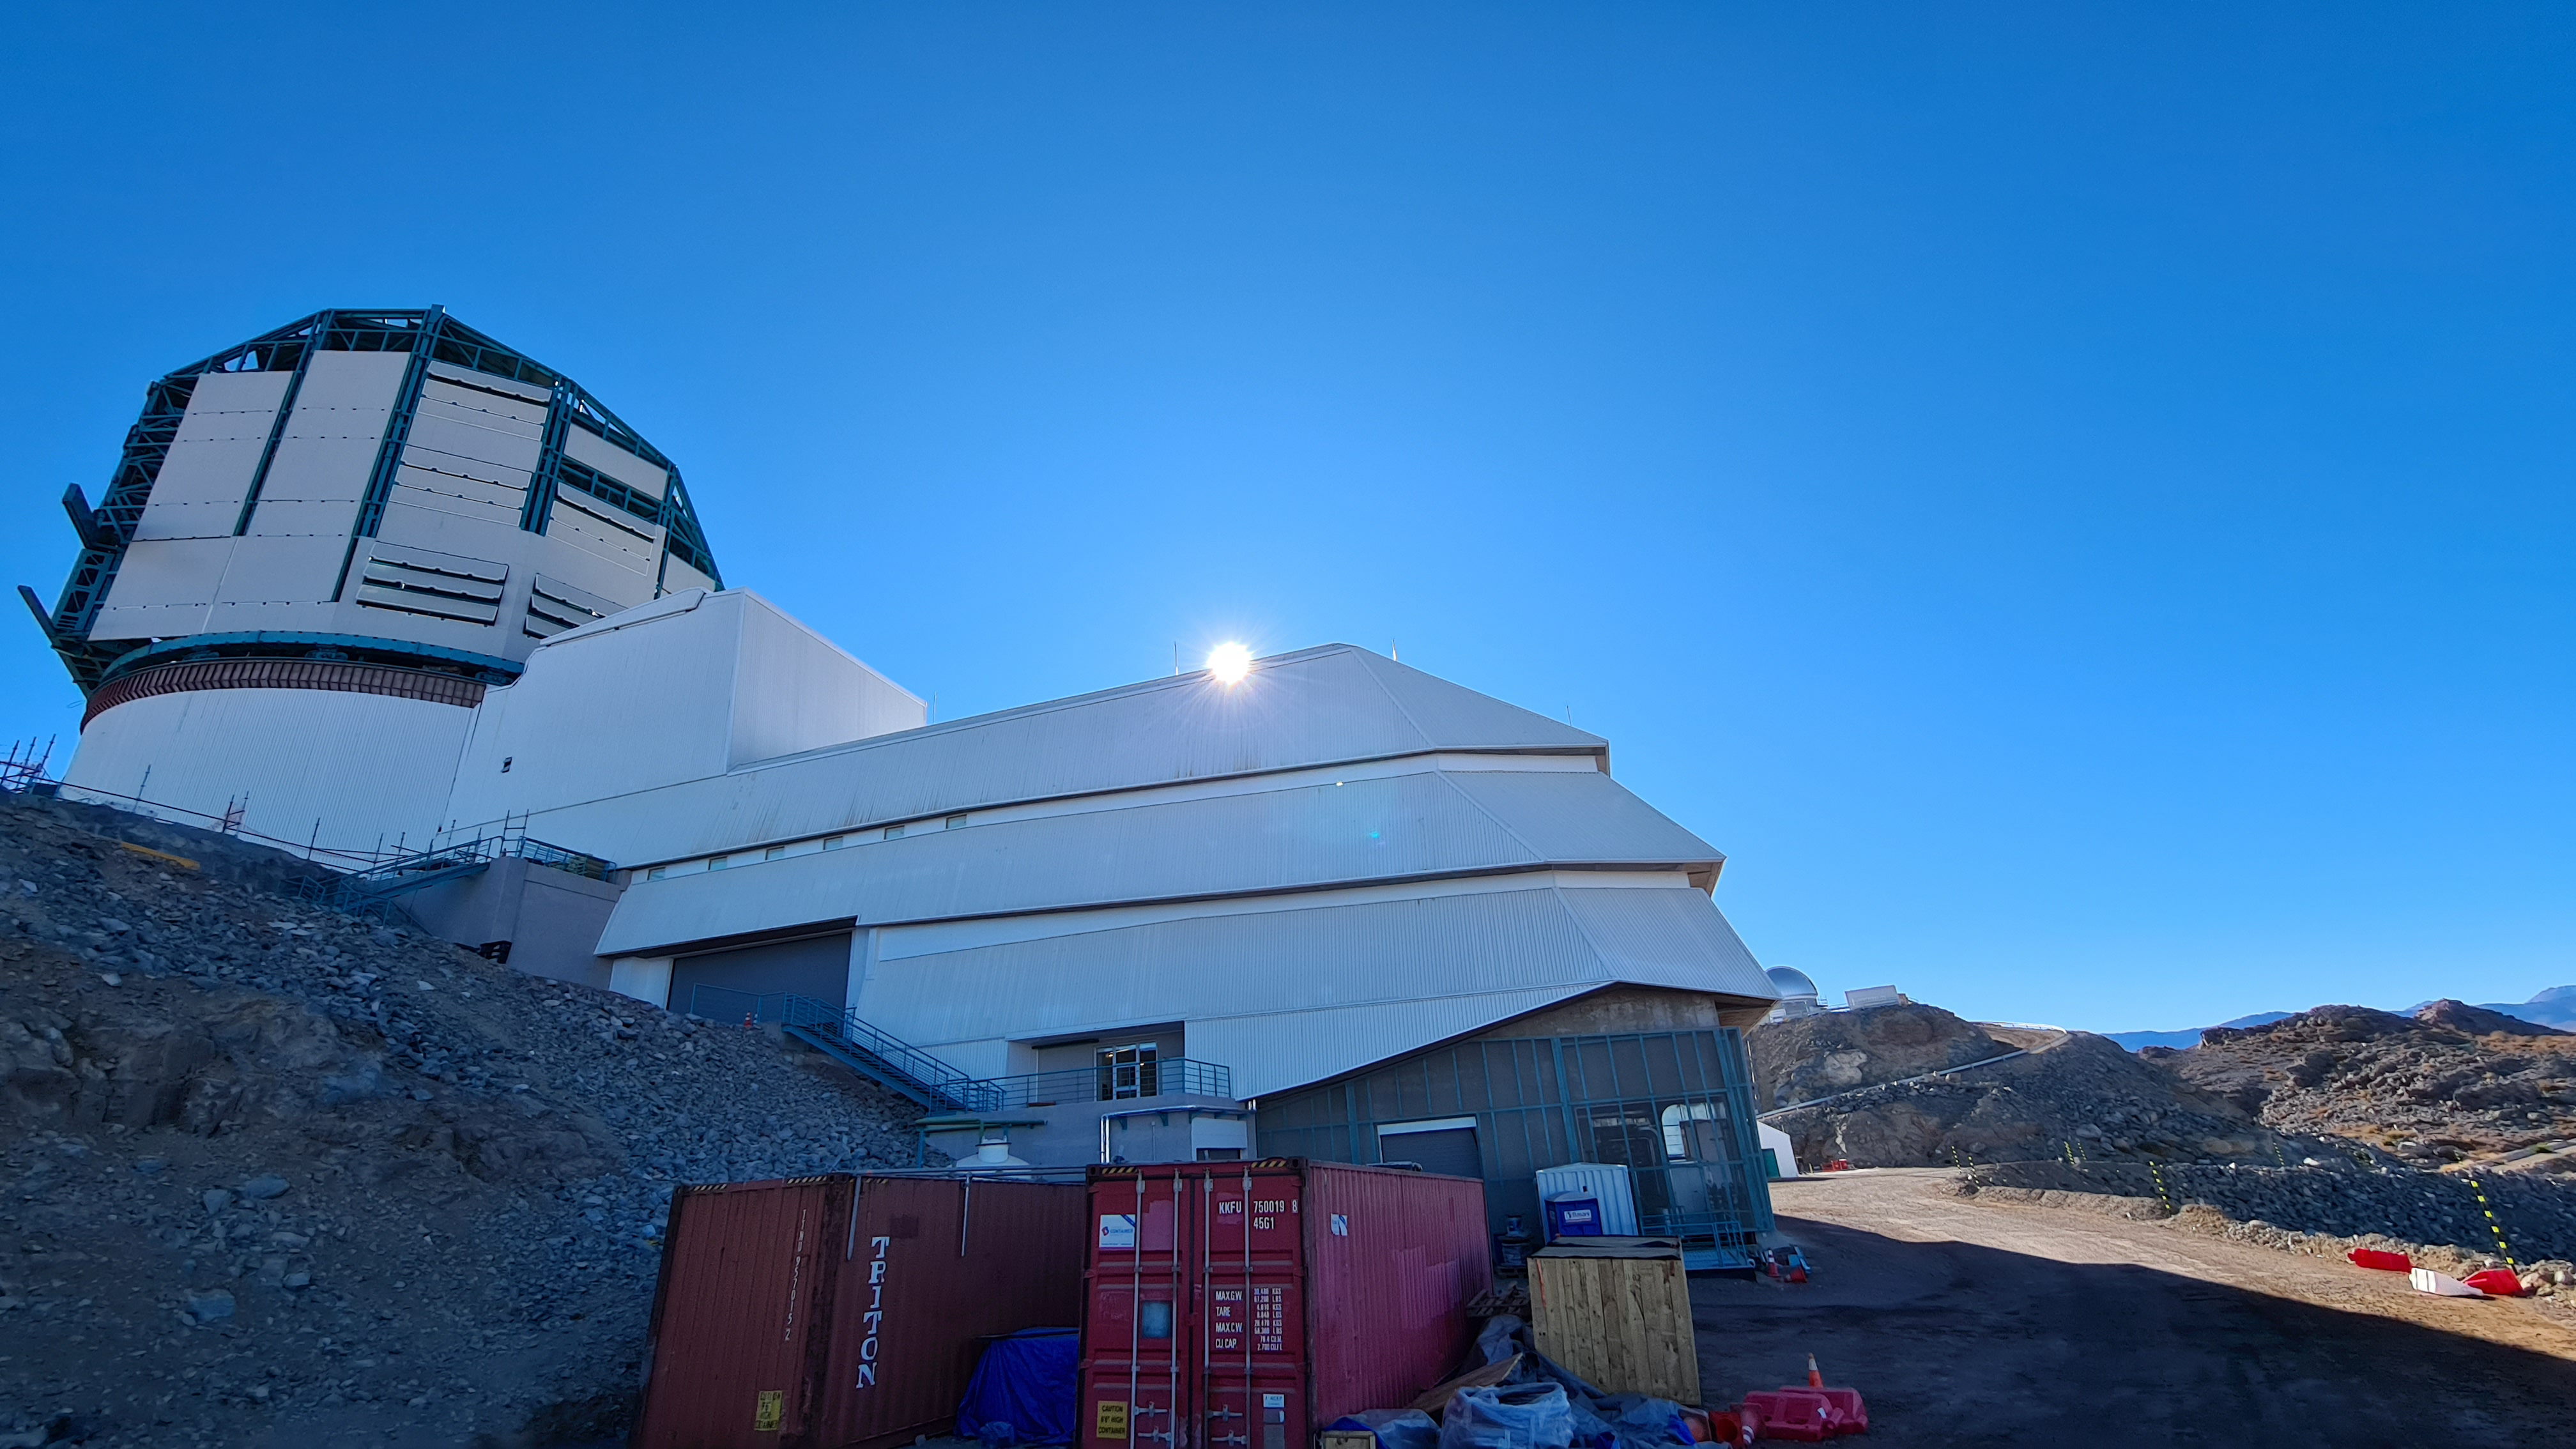

Summit Inspection May 26, 2020

A regular inspection of the Cerro Pachón construction site took place on May 26th. This visit included more work on the Dome and a detailed inspection of Telescope Mount Assembly (TMA) stored materials, as requested by TMA vendor Asturfeito.

Credit: Rubin Observatory/NSF/AURA